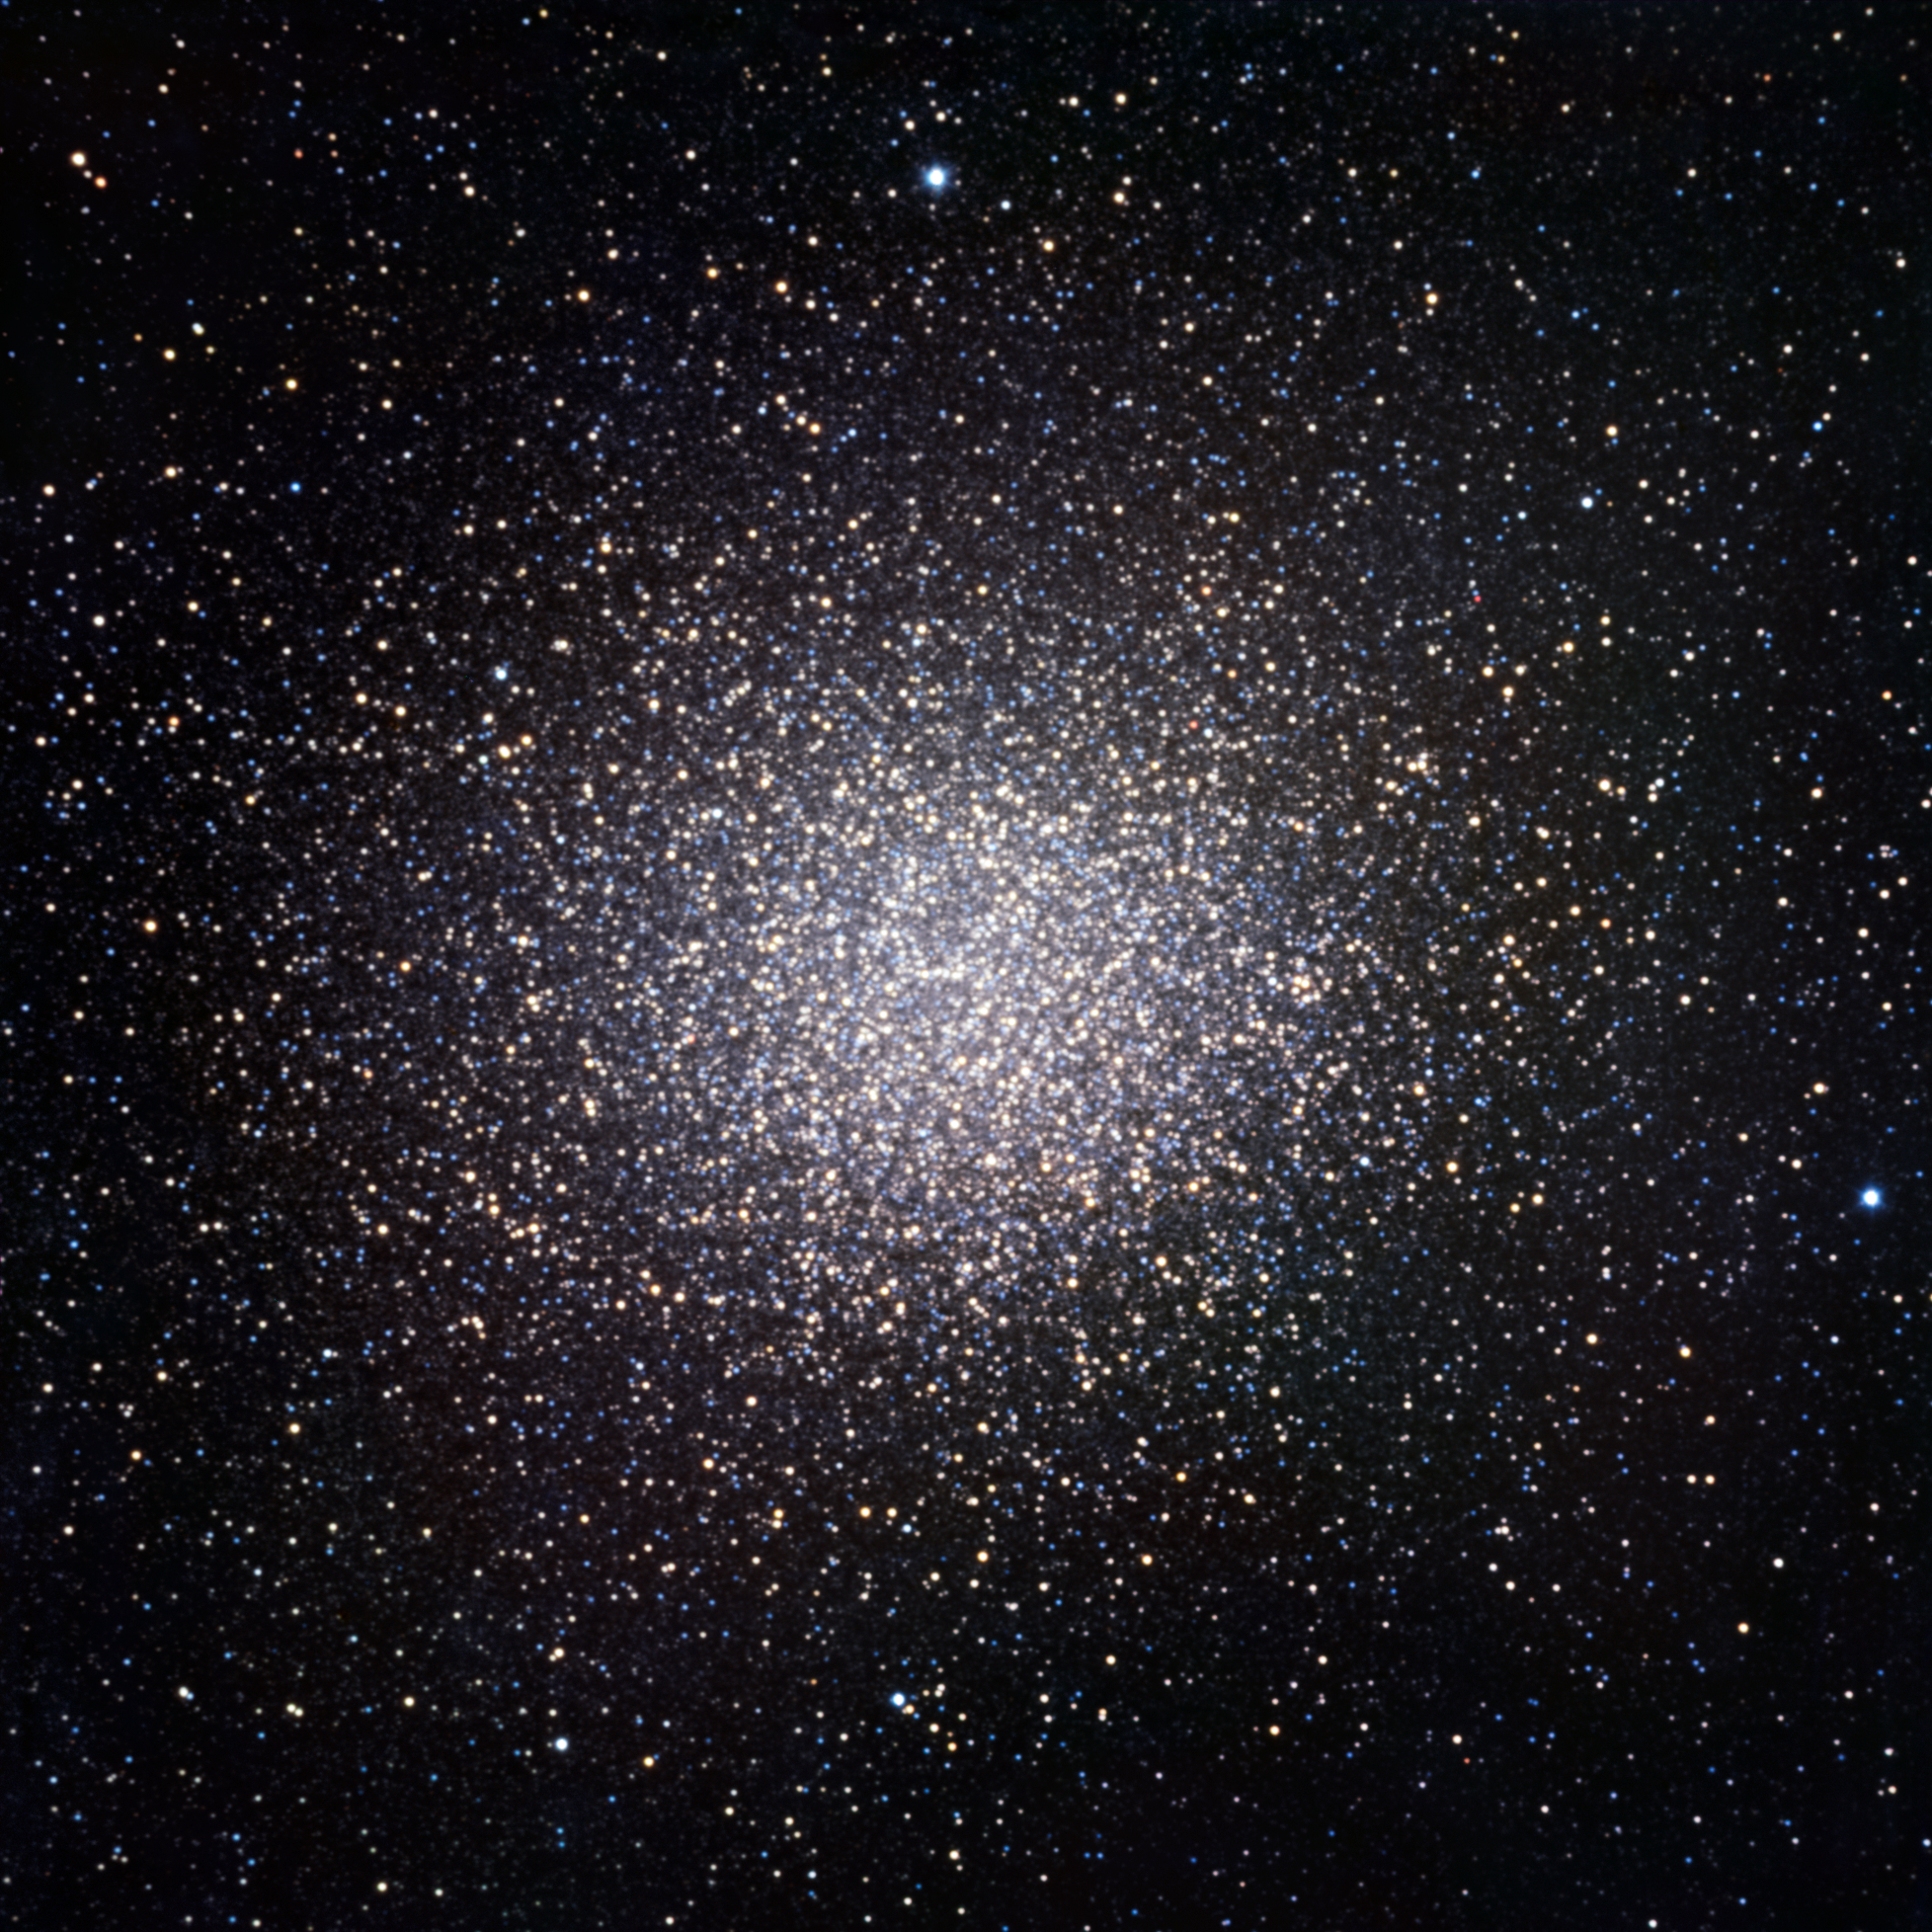

TRAPPIST first light image of Omega Centauri

The globular cluster Omega Centauri was one of the targets observed for first light of the TRAPPIST national telescope at La Silla. The cluster contains as many as ten million stars. This image, 20 arcminutes across, shows only the central parts of Omega Centauri. It is made by combining data obtained through three filters (B, V and R).

TRAPPIST (TRAnsiting Planets and PlanetesImals Small Telescope) is devoted to the study of planetary systems through two approaches: the detection and characterisation of planets located outside the Solar System (exoplanets) and the study of comets orbiting around the Sun. The 60-cm national telescope is operated from a control room in Liège, Belgium, 12 000 km away.

Credit: TRAPPIST/E. Jehin/ESO